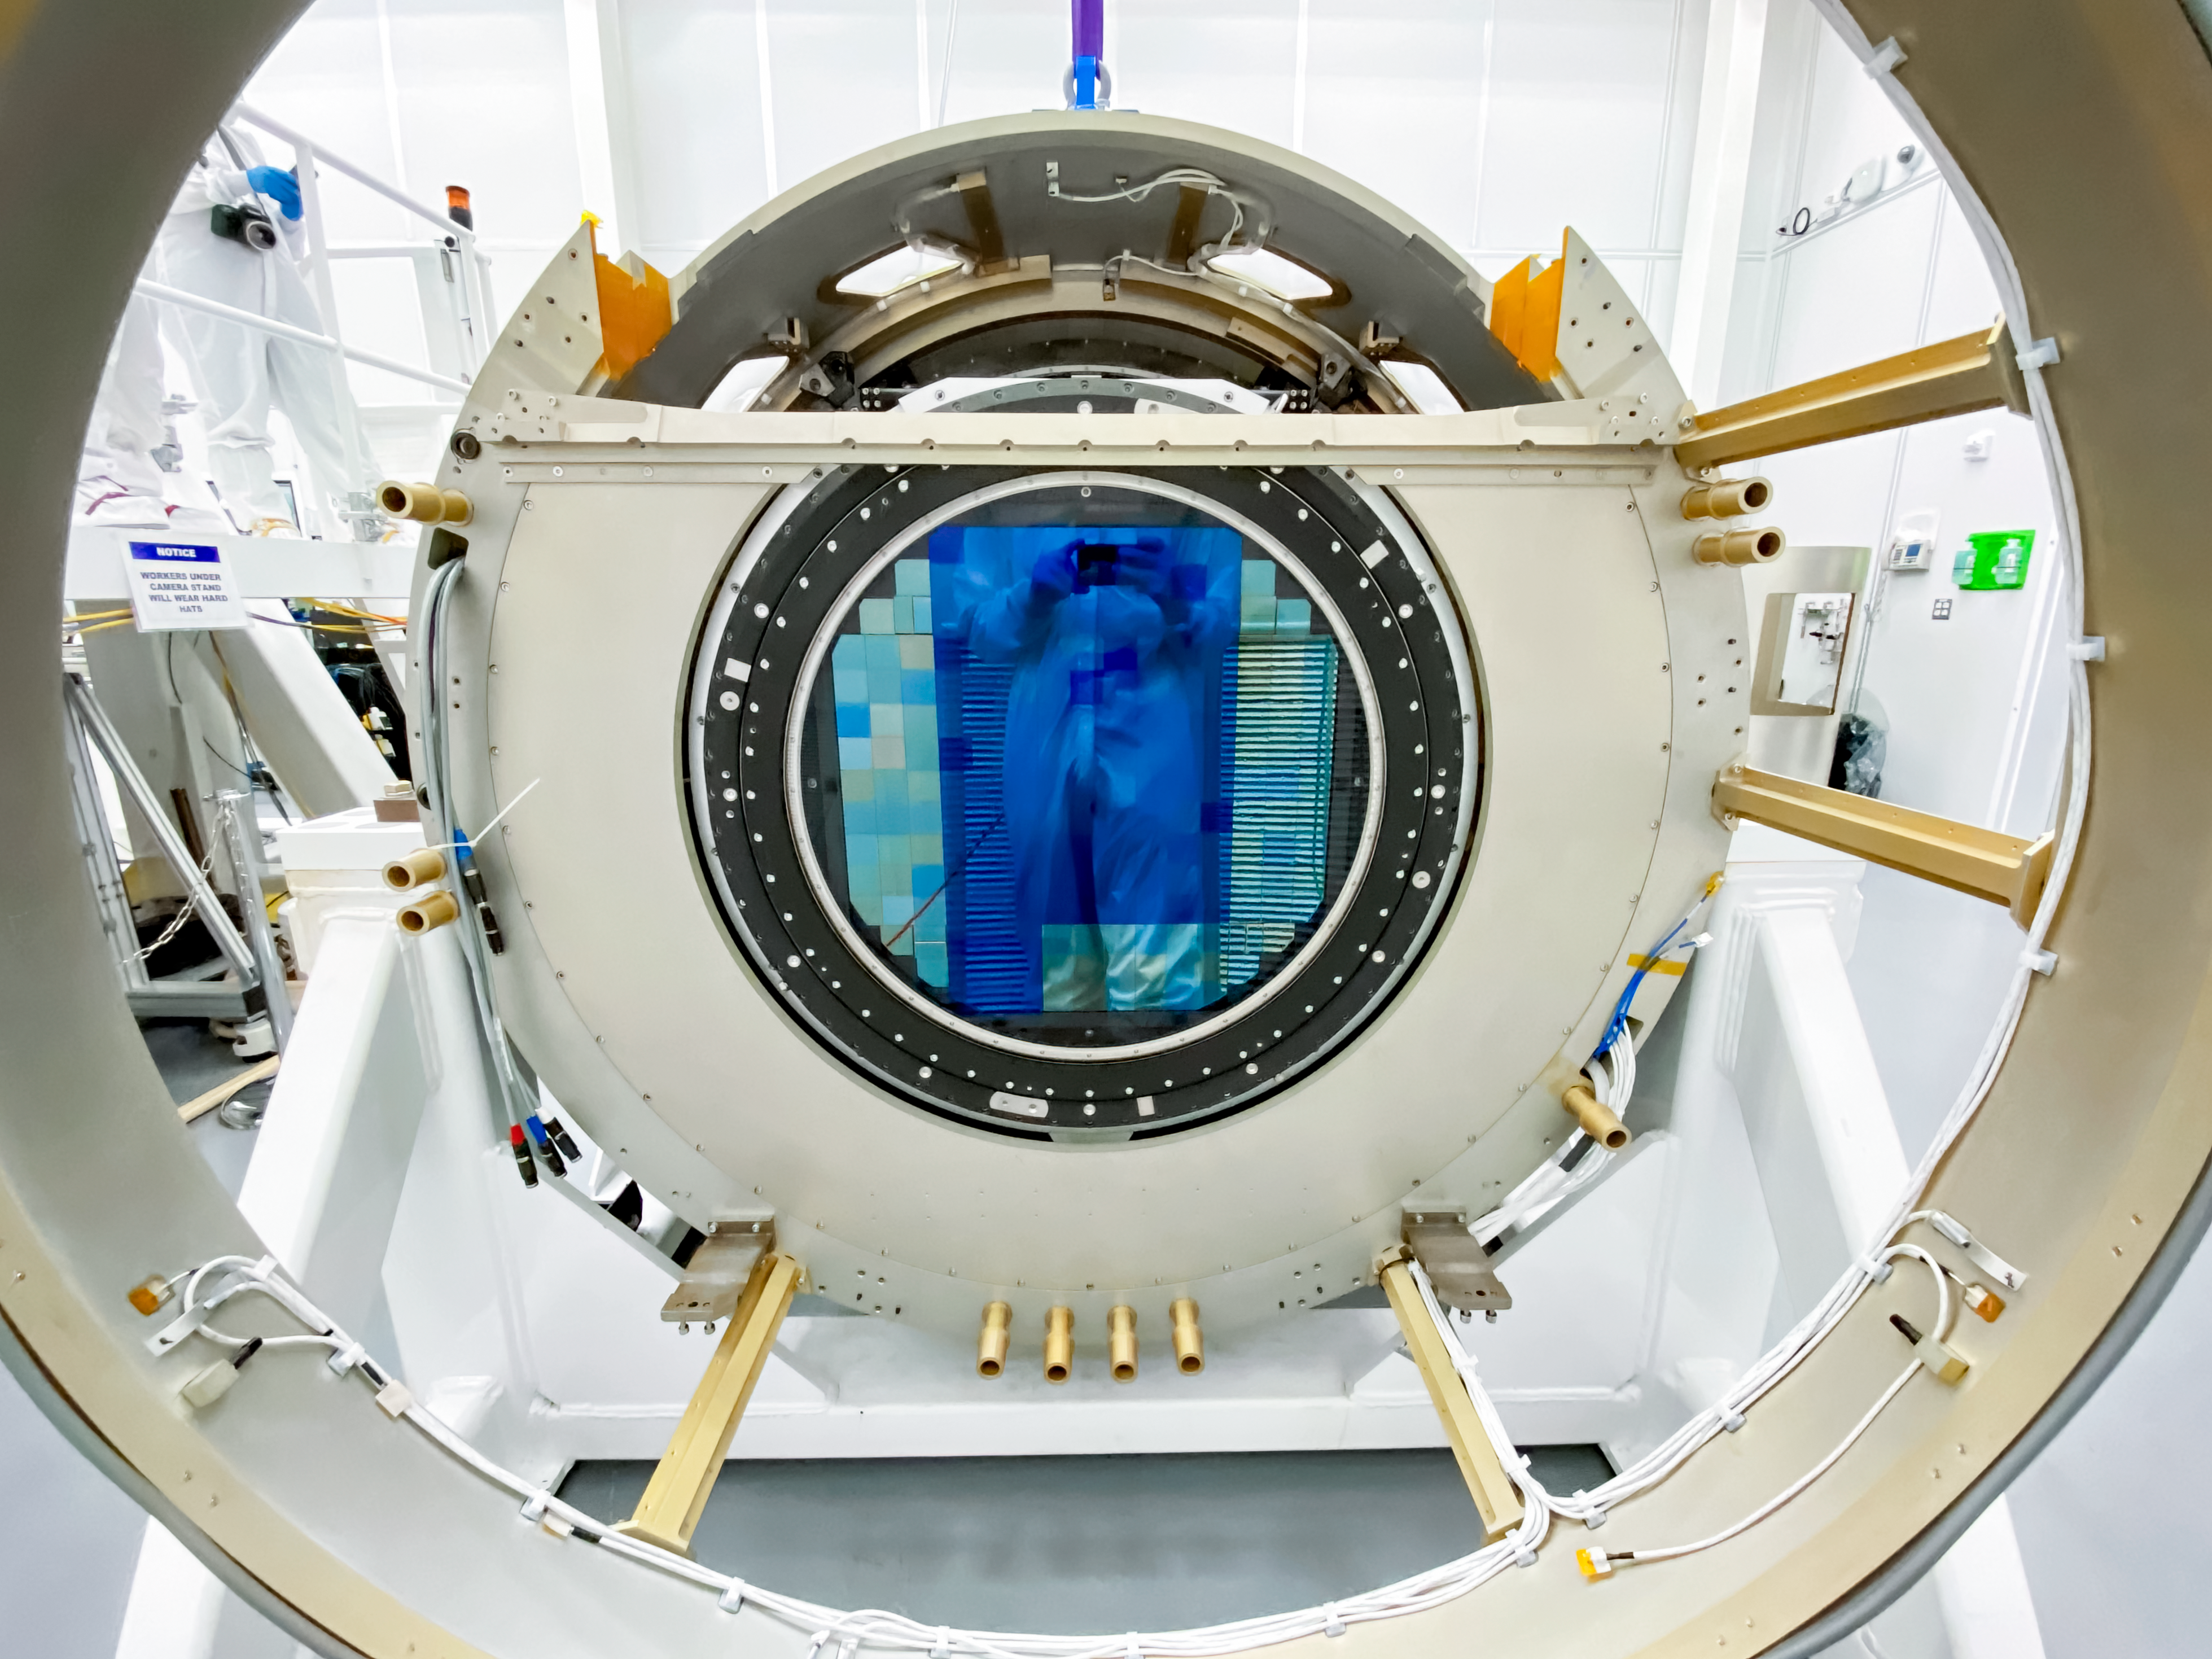

Camera entrance lens

A close-up of the LSST Camera focal plane, visible through the entrance lens.

Credit: RubinObs/NOIRLab/SLAC/NSF/DOE/AURA/T. Lange (LSST Camera Team)